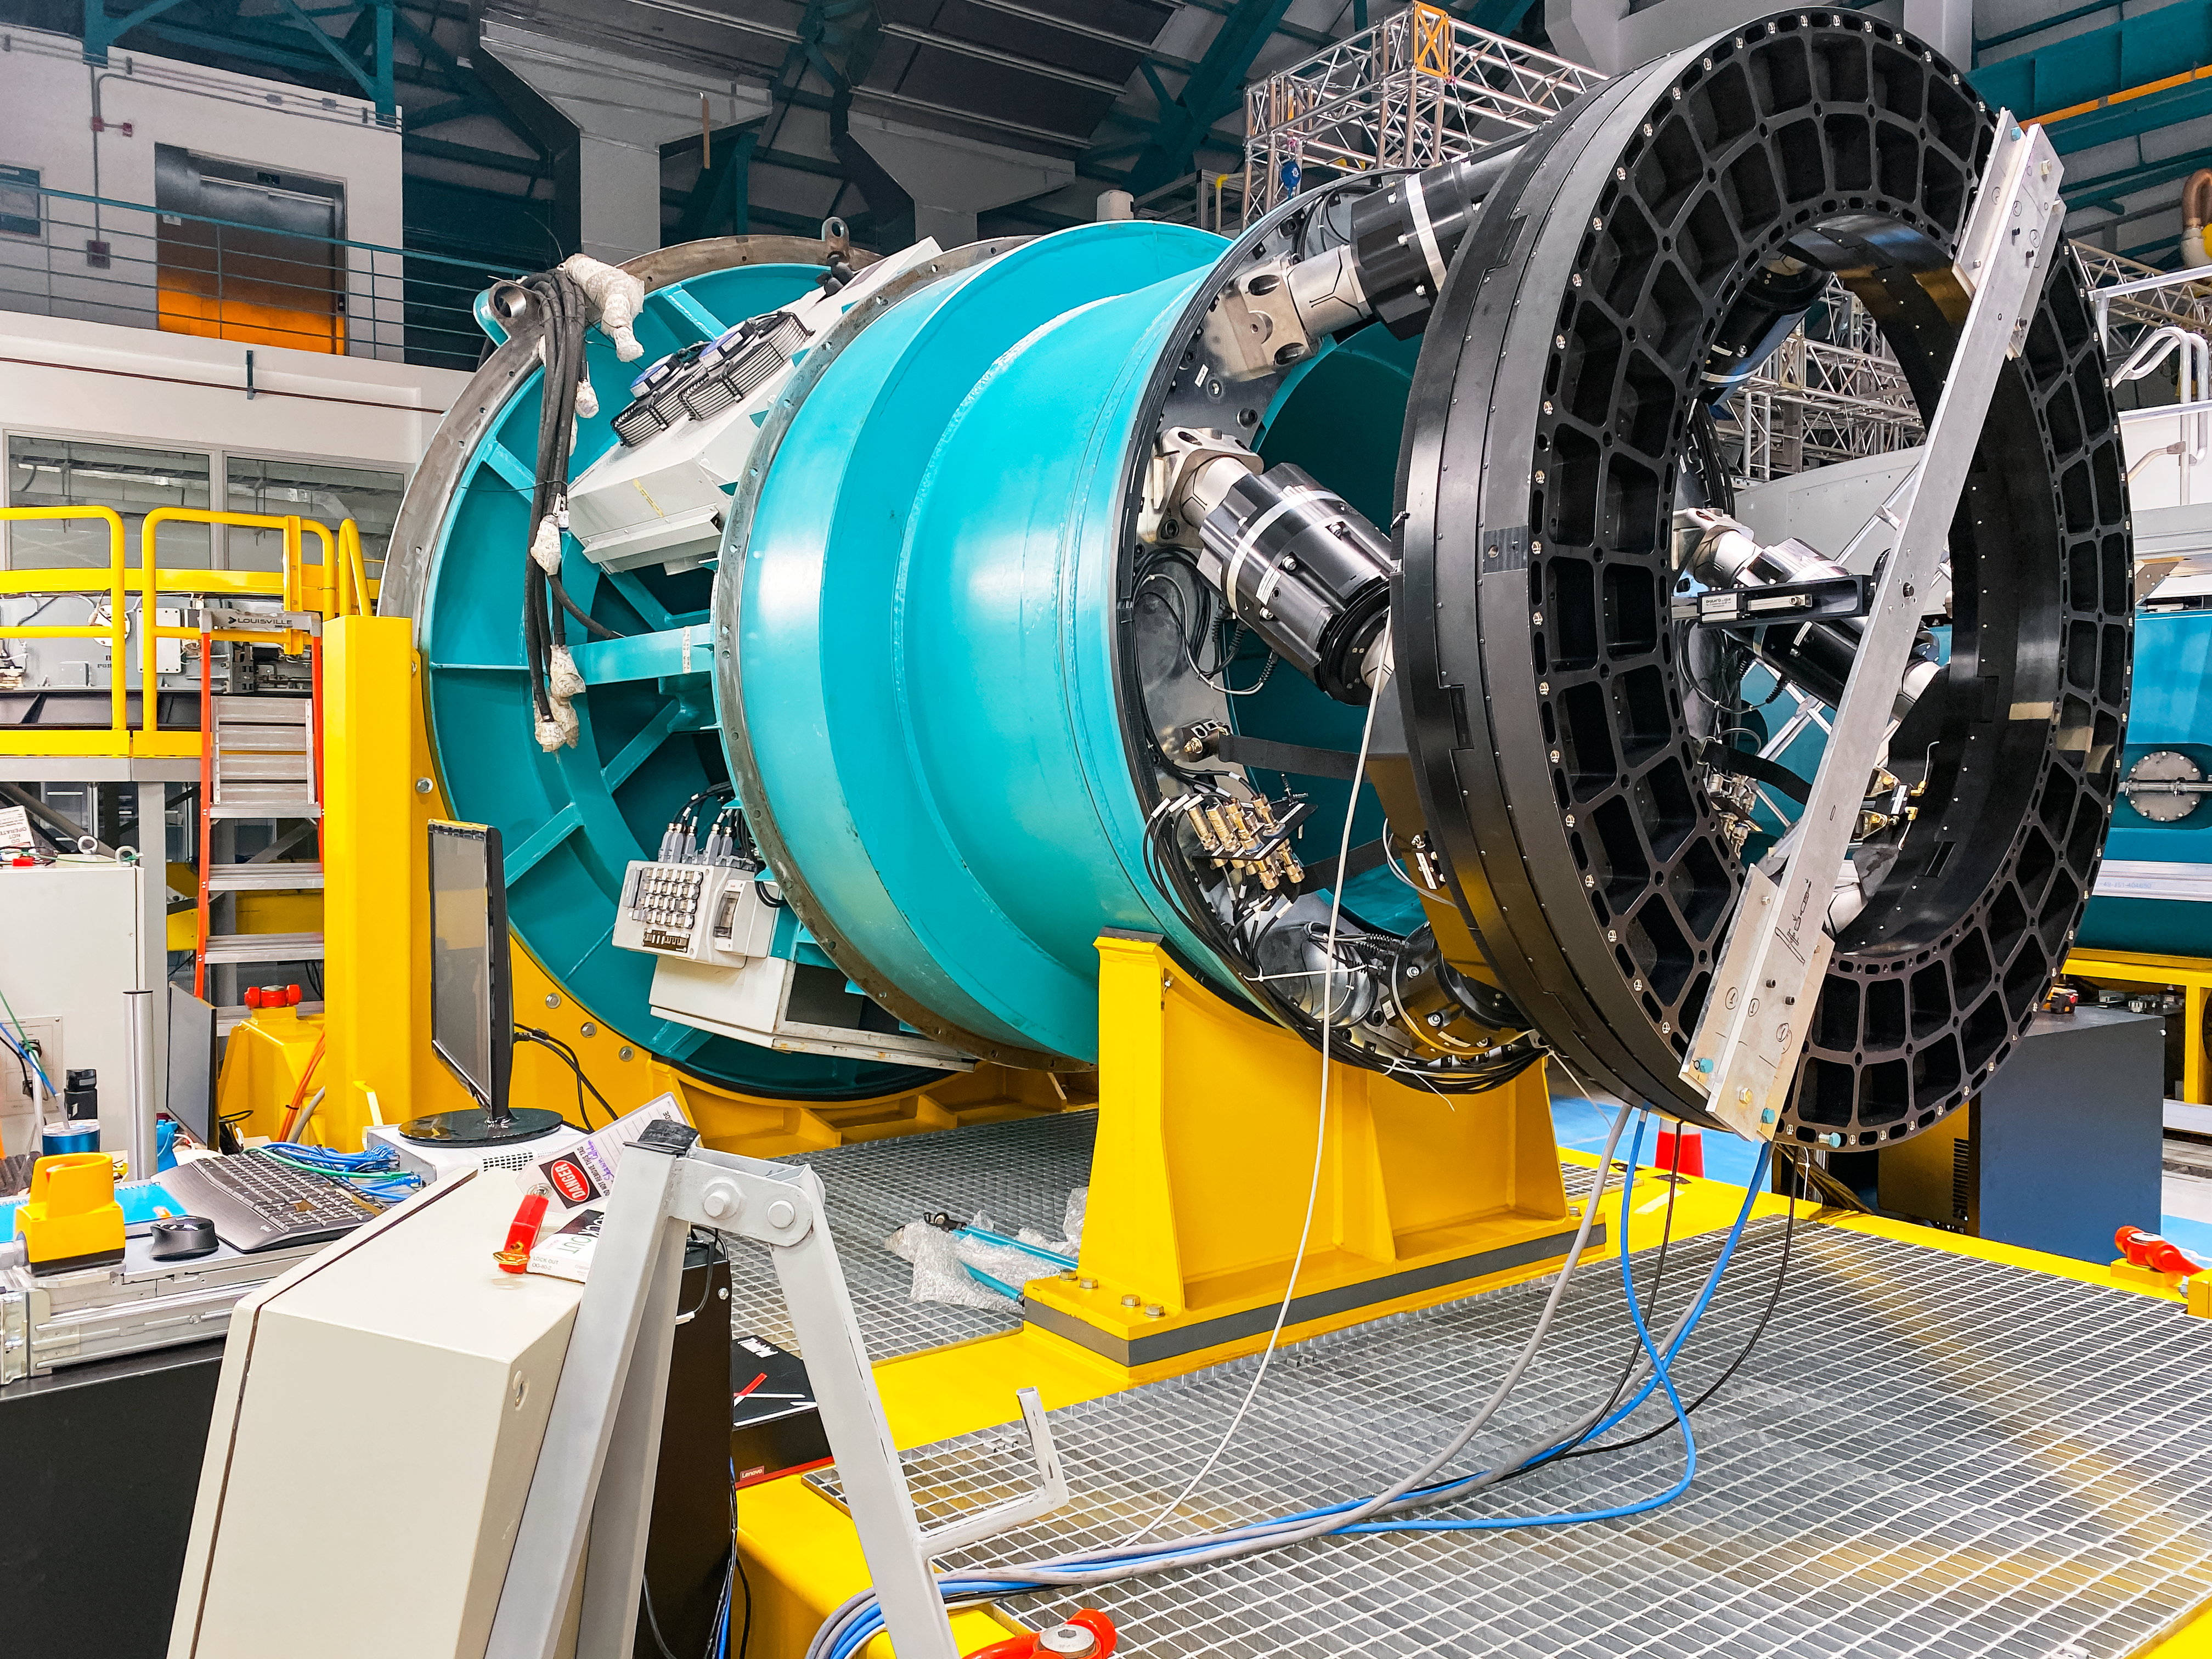

Camera Rotator Integration Work

The Telescope and Site team and System Integration, Test & Commissioning team from LSST, along with personnel from vendor Tekninker, have had success with early integration activities on the summit in recent weeks. The Camera Cable Wrap, the rotator, and the pointing component have been integrated together through the latest version of the Service Abstraction Layer (SAL) for testing. SAL is the intermediary between high-level software control and the hardware. The team identified minor operational restrictions, which will be addressed before the next round of testing, but in general the subsystems are working together well.

Credit: Rubin Observatory/NSF/AURA